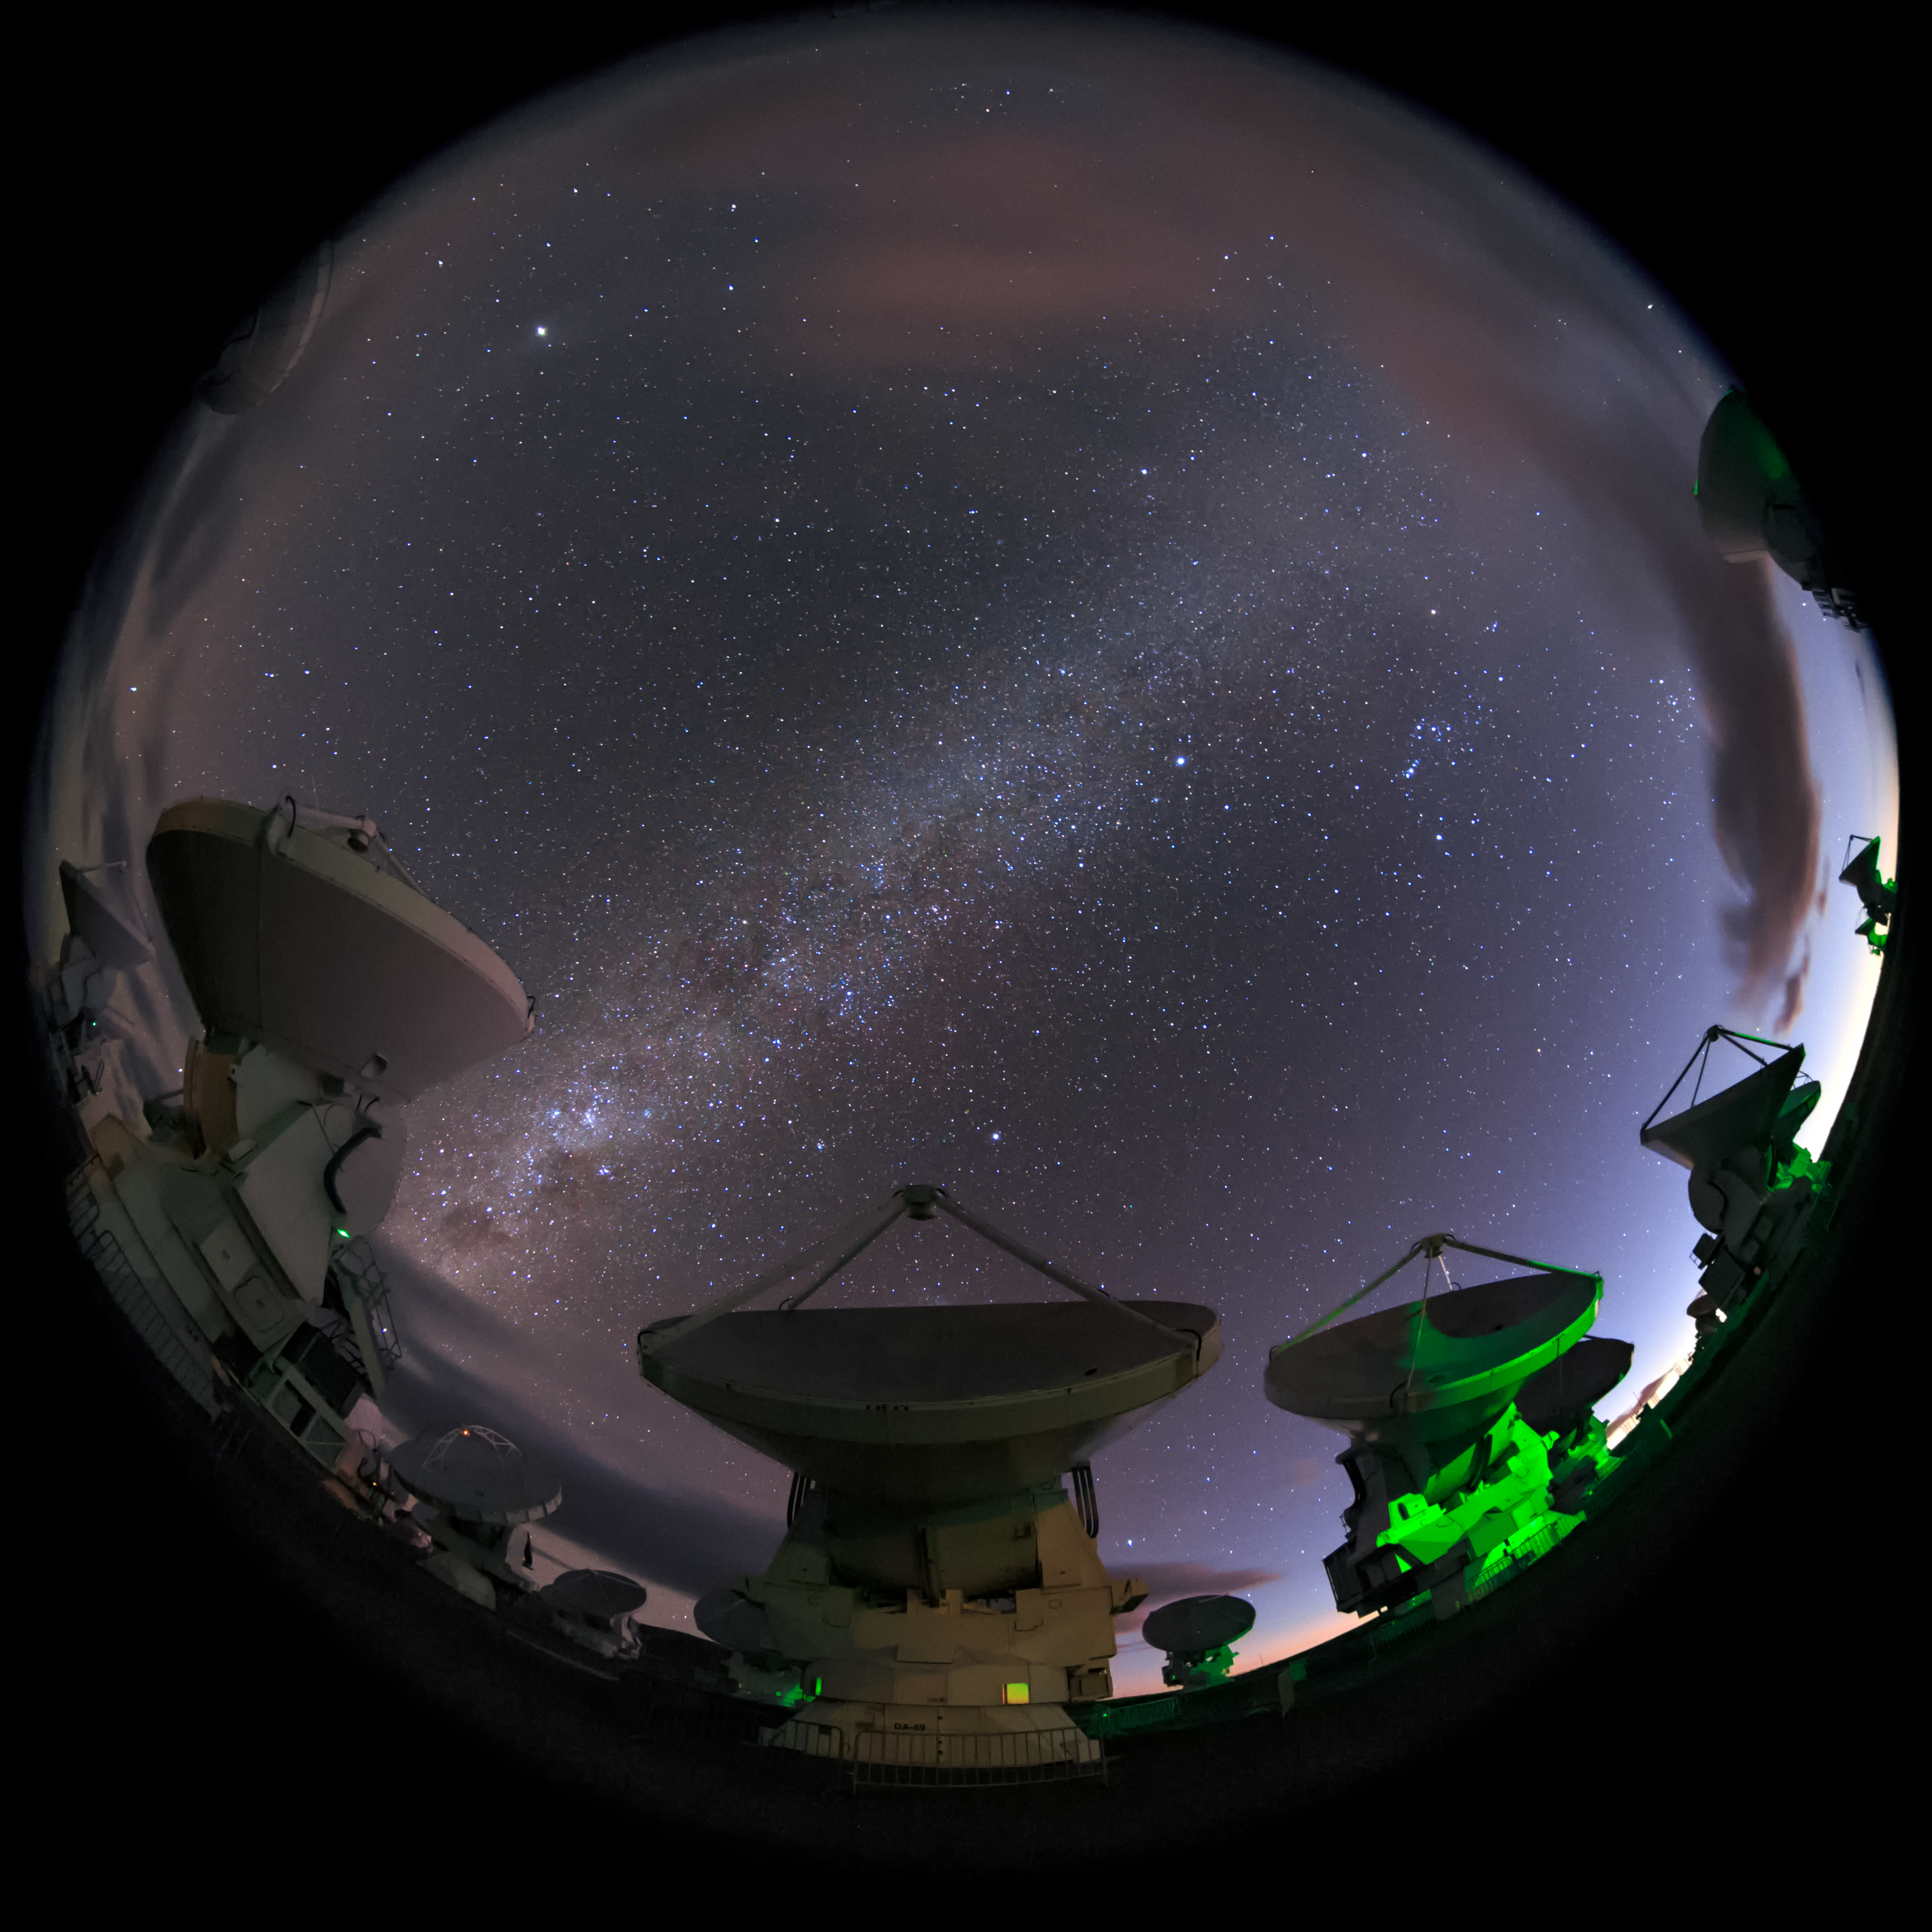

ALMA in the round

Just some of the array of dishes that make up the ALMA telescope on Chajnantor plateau in Chile. This is one of a series of images for use in planetarium presentations being acquired by ESO's Fulldome Expedition team. The group of crack photographers is currently visiting each of ESO's observatory sites in Chile in their quest for spectacular images..

Credit: B. Tafreshi (twanight.org)/ESO